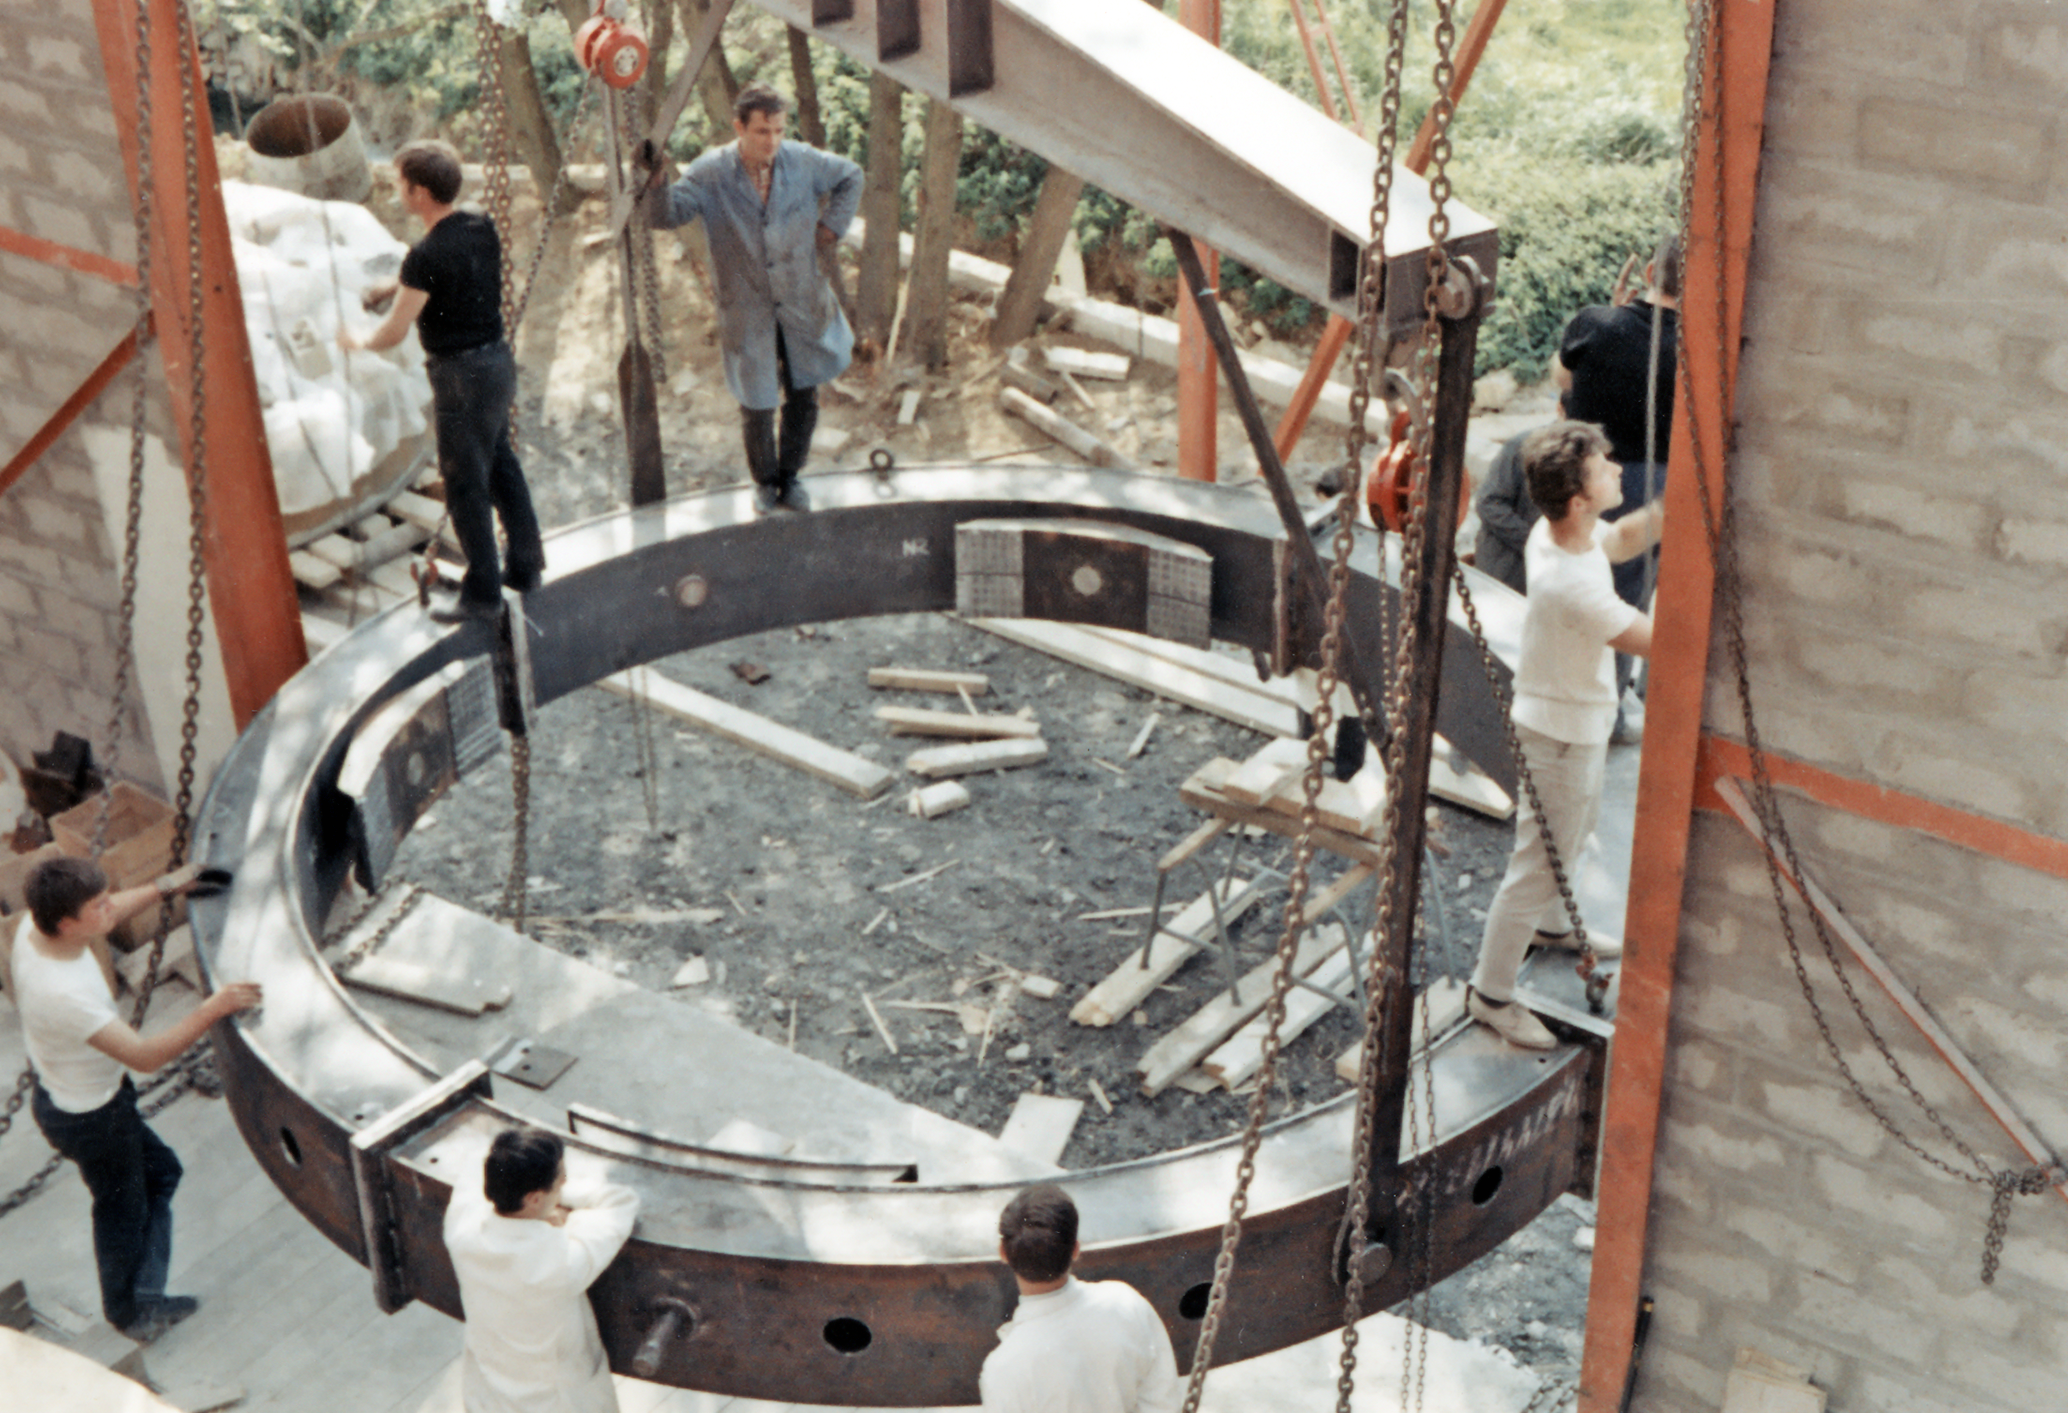

Building the ESO 3.6-metre telescope

Working on removing the safety ring around the blank for the 3.6-m mirror at REOSC workshop, near Paris, in 1967. The ESO 3.6-metre Telescope was inaugurated at La Silla Observatory, in Chile, in 1976.

Credit: ESO